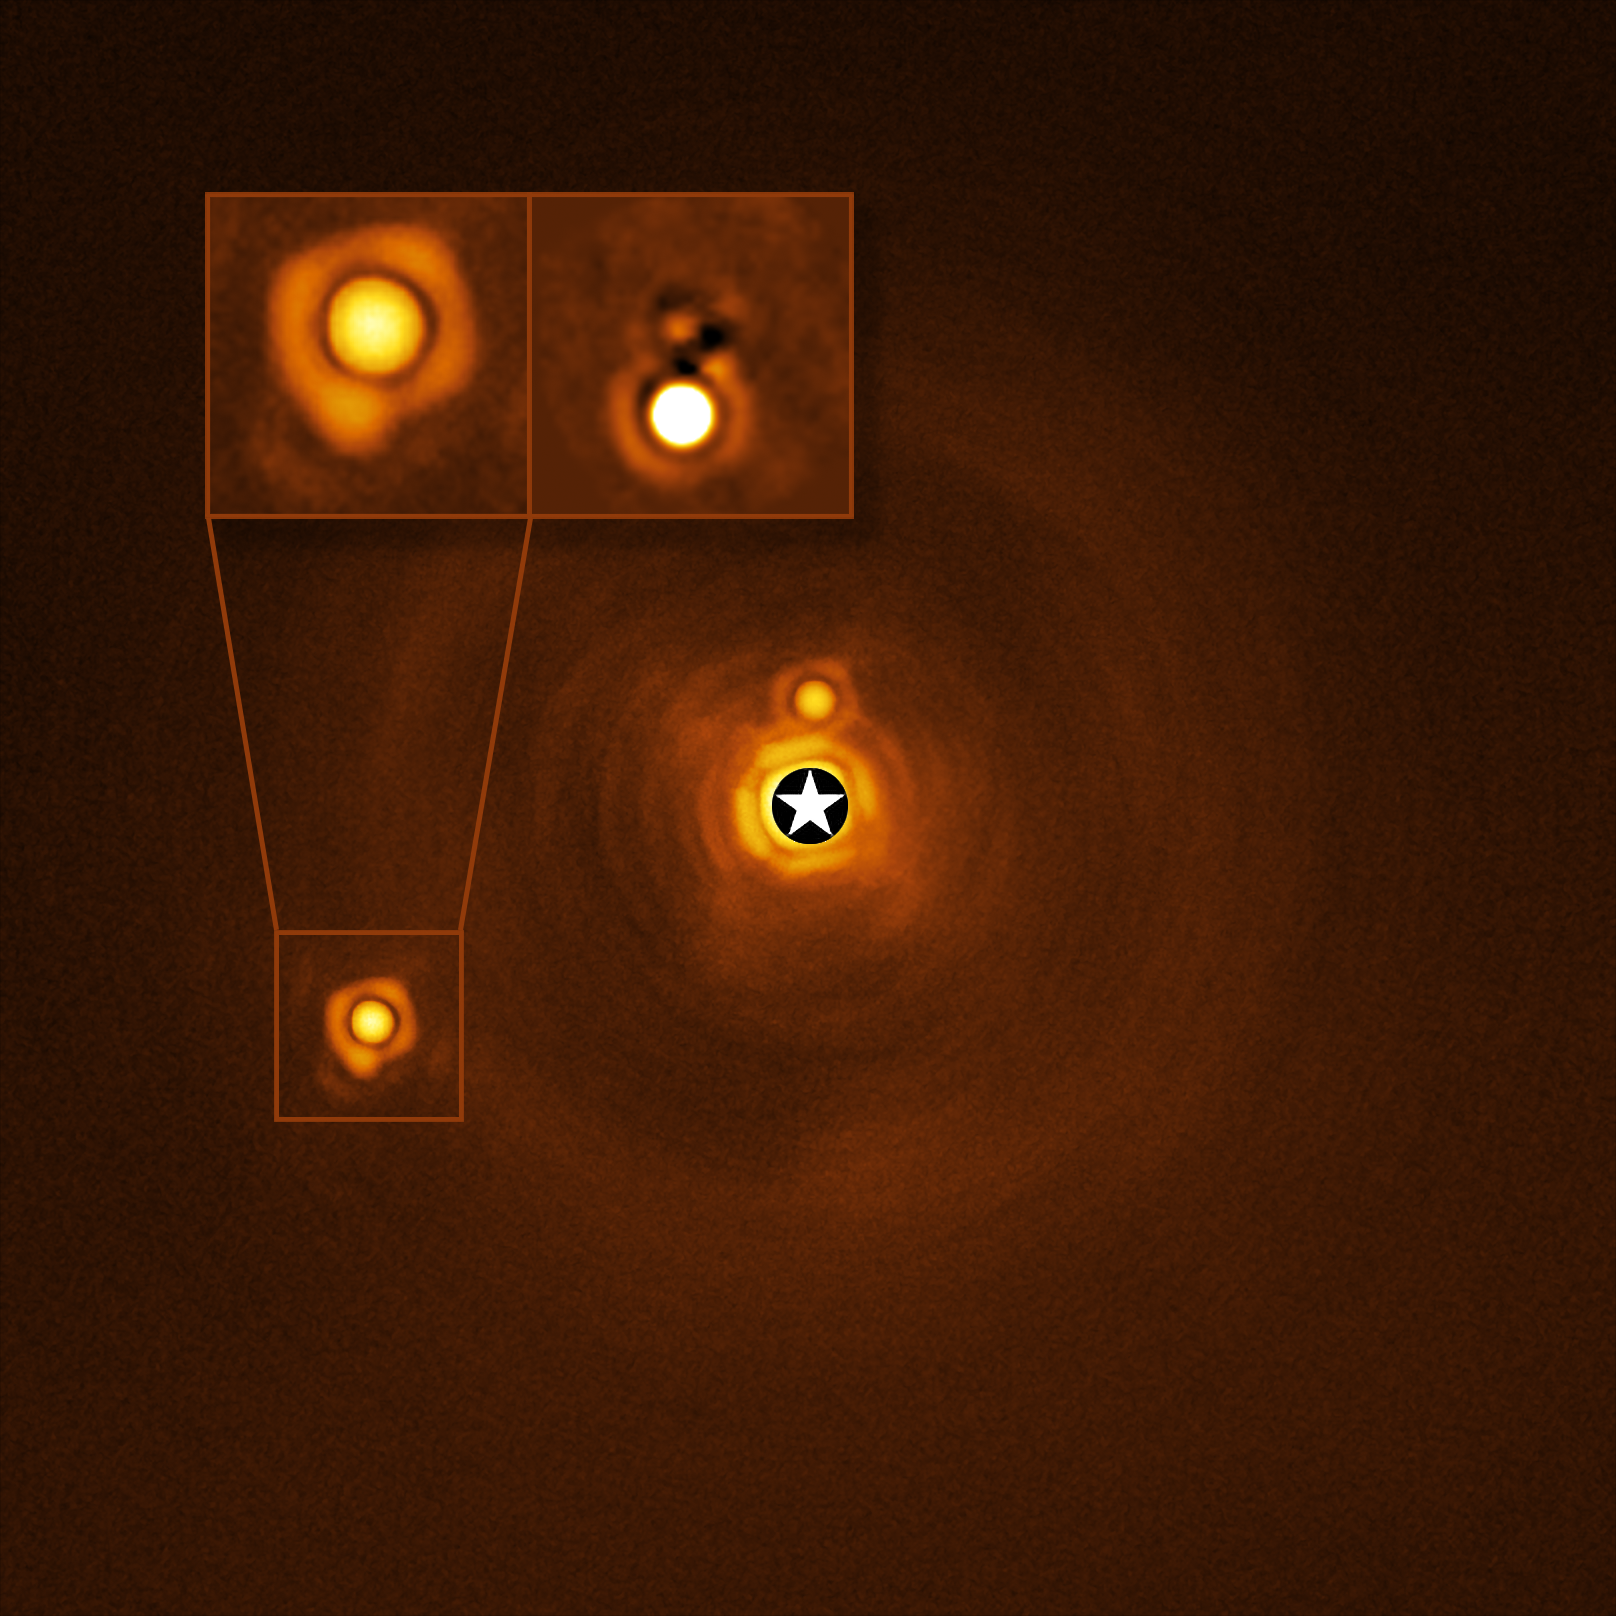

New planetary-mass object found in quadruple system (unlabelled)

This Picture of the Week shows the unique stellar system HIP 81208, as captured by ESO’s Very Large Telescope (VLT) in Chile. Astronomers thought HIP 81208 was a system consisting of a massive central star (A, the central bright spot), a brown dwarf (B) circling around it, and a low-mass star (C) orbiting further away. However, a new study has revealed a never-before-seen hidden gem: an object (Cb), approximately 15 times more massive than Jupiter, orbiting around the smaller of the two stars (C).

The discovery of Cb means that HIP 81208 is a uniquely intriguing system with two stars and two smaller bodies orbiting each one –– in other words, a hierarchical quadruple system. The mass of the newly found Cb object places it right at the border between planets and brown dwarfs –– failed stars that are not massive and hot enough to fuse hydrogen into helium.

The hidden giant Cb was spotted when a team of astronomers, led by A. Chomez of the Paris Observatory, re-analysed archival data from the Spectro-Polarimetric High-contrast Exoplanet REsearch (SPHERE) instrument installed on the VLT. While many other instruments use indirect methods to hunt for far-flung worlds, SPHERE uses a technique known as direct imaging: what we see here is an actual image of the system. Indeed, this is the first hierarchical quadruple system to be found using direct imaging, which will prove invaluable to understanding how complex systems like this one form and evolve.

Credit: ESO/A. Chomez et al.